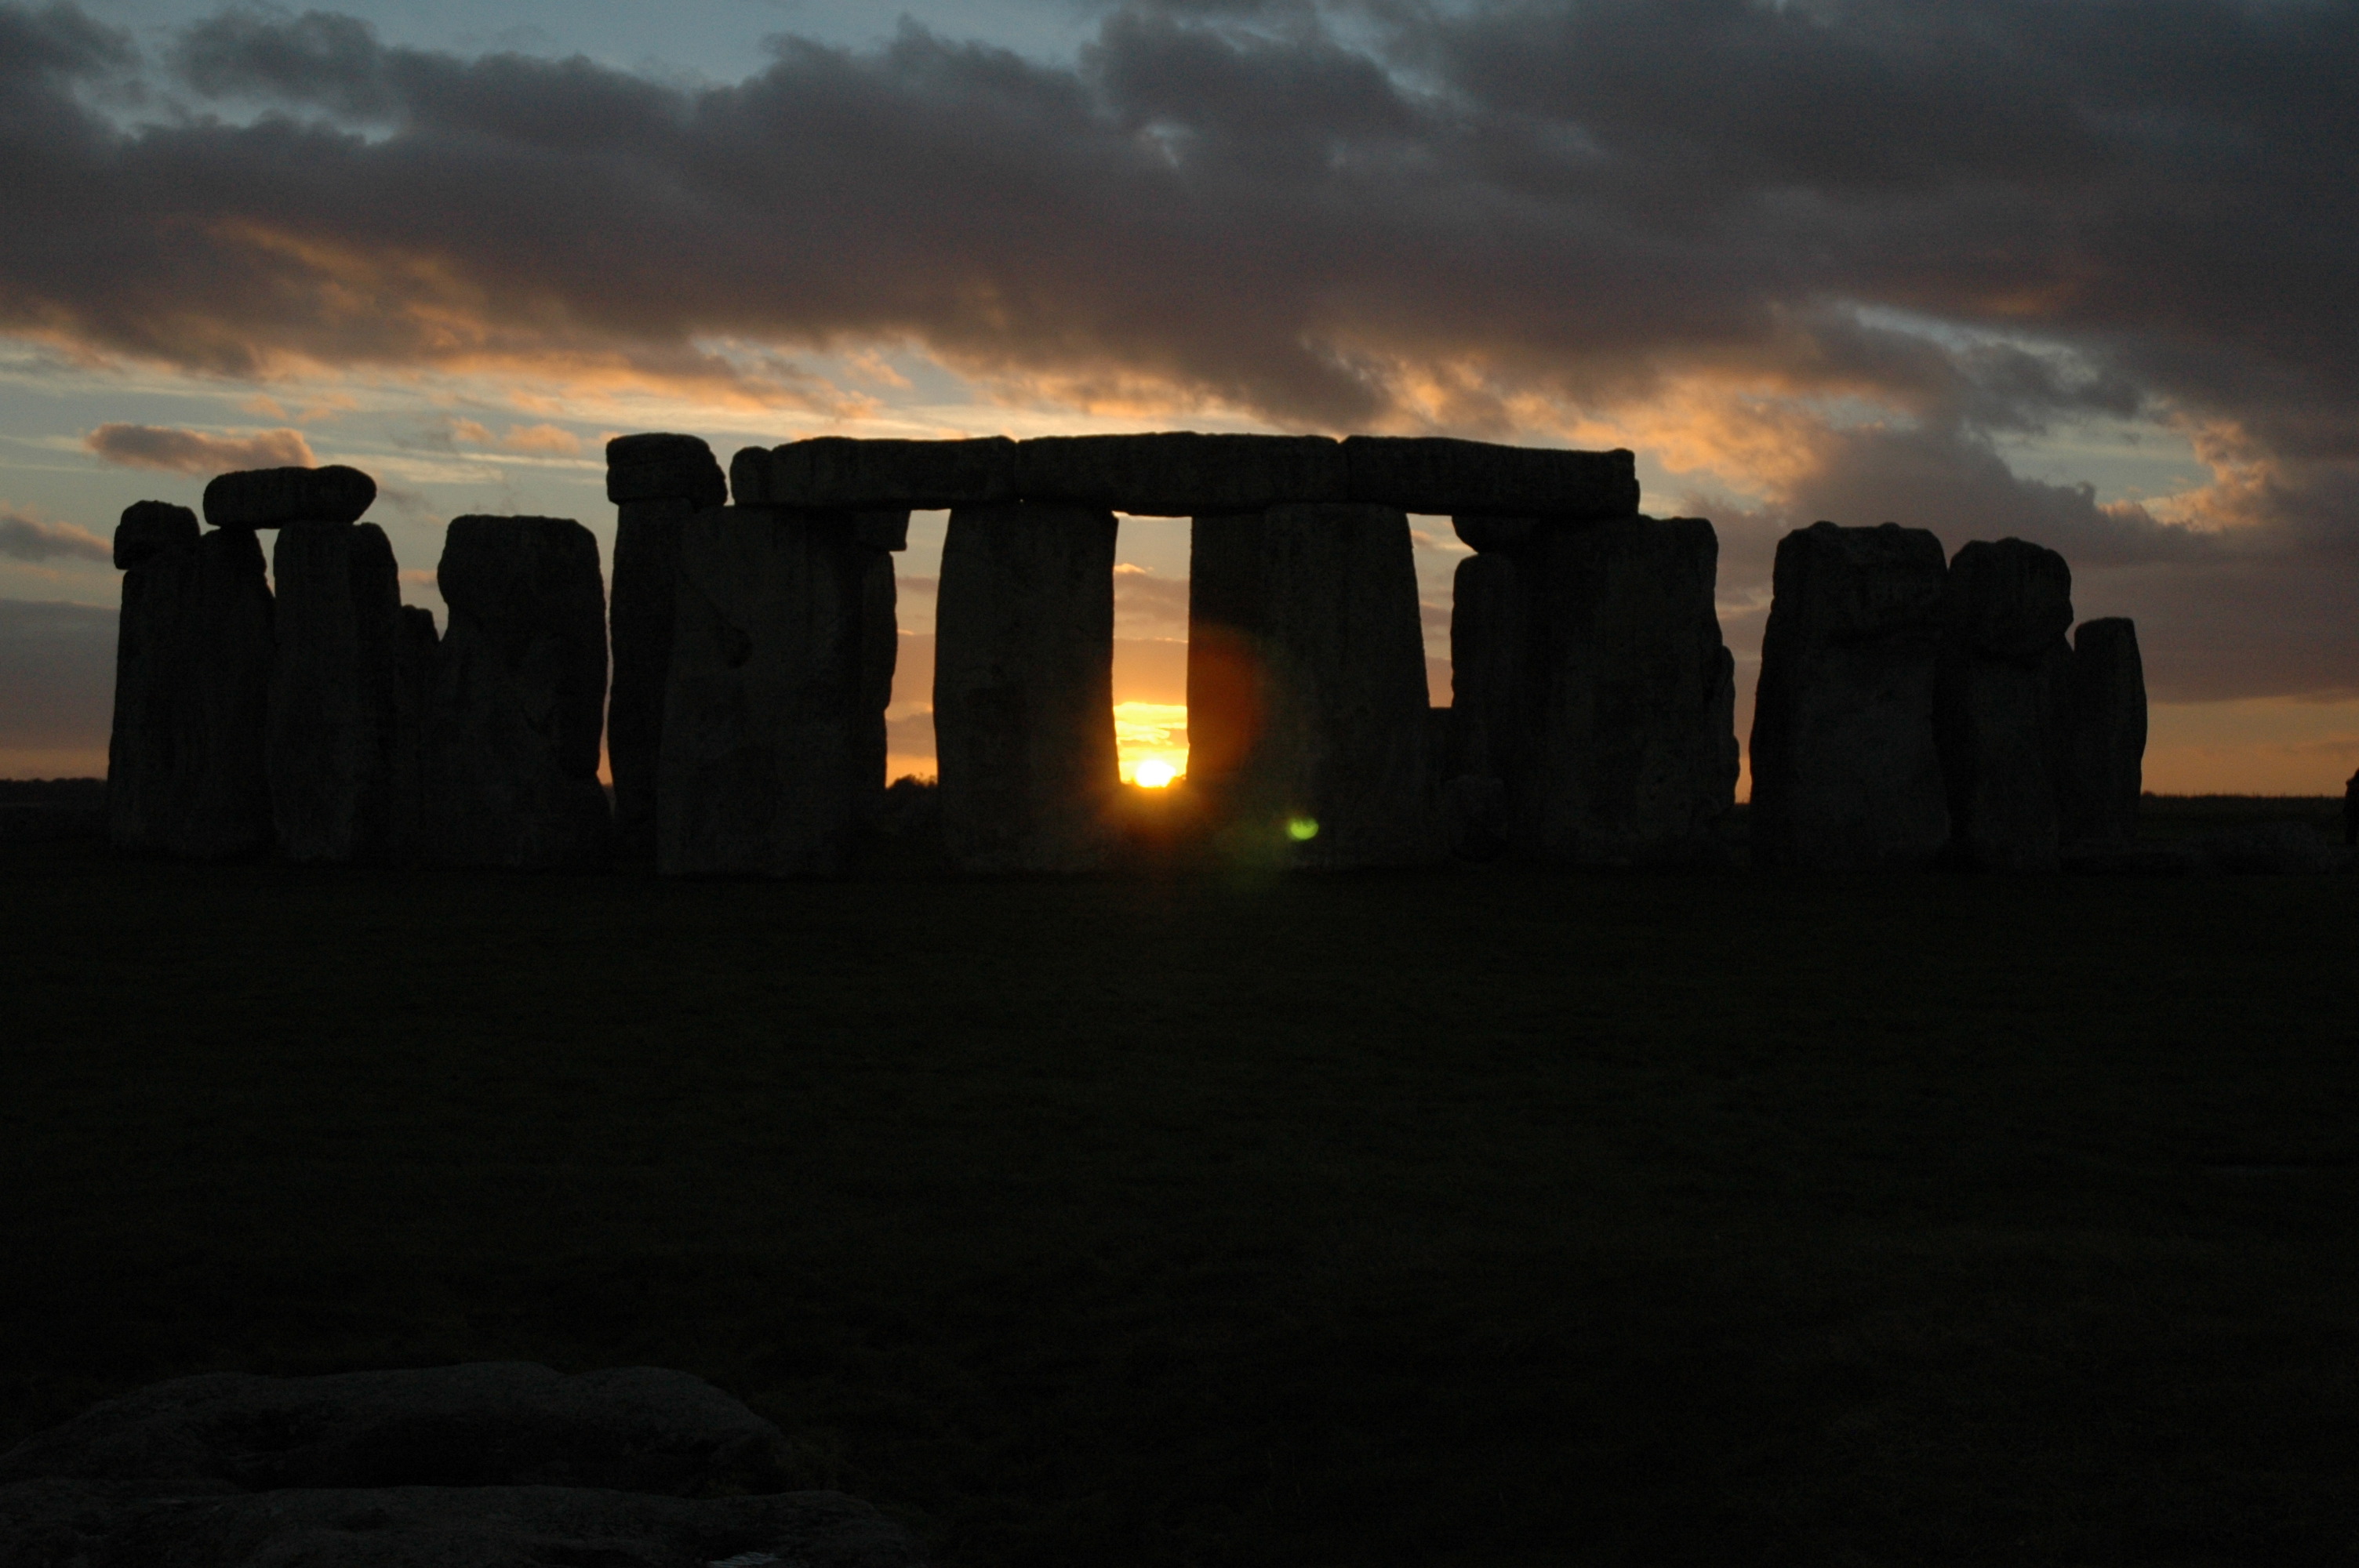

Stonehenge - an existing UNESCO Heritage site

Credit: Clive Ruggles (www.cliveruggles.net)